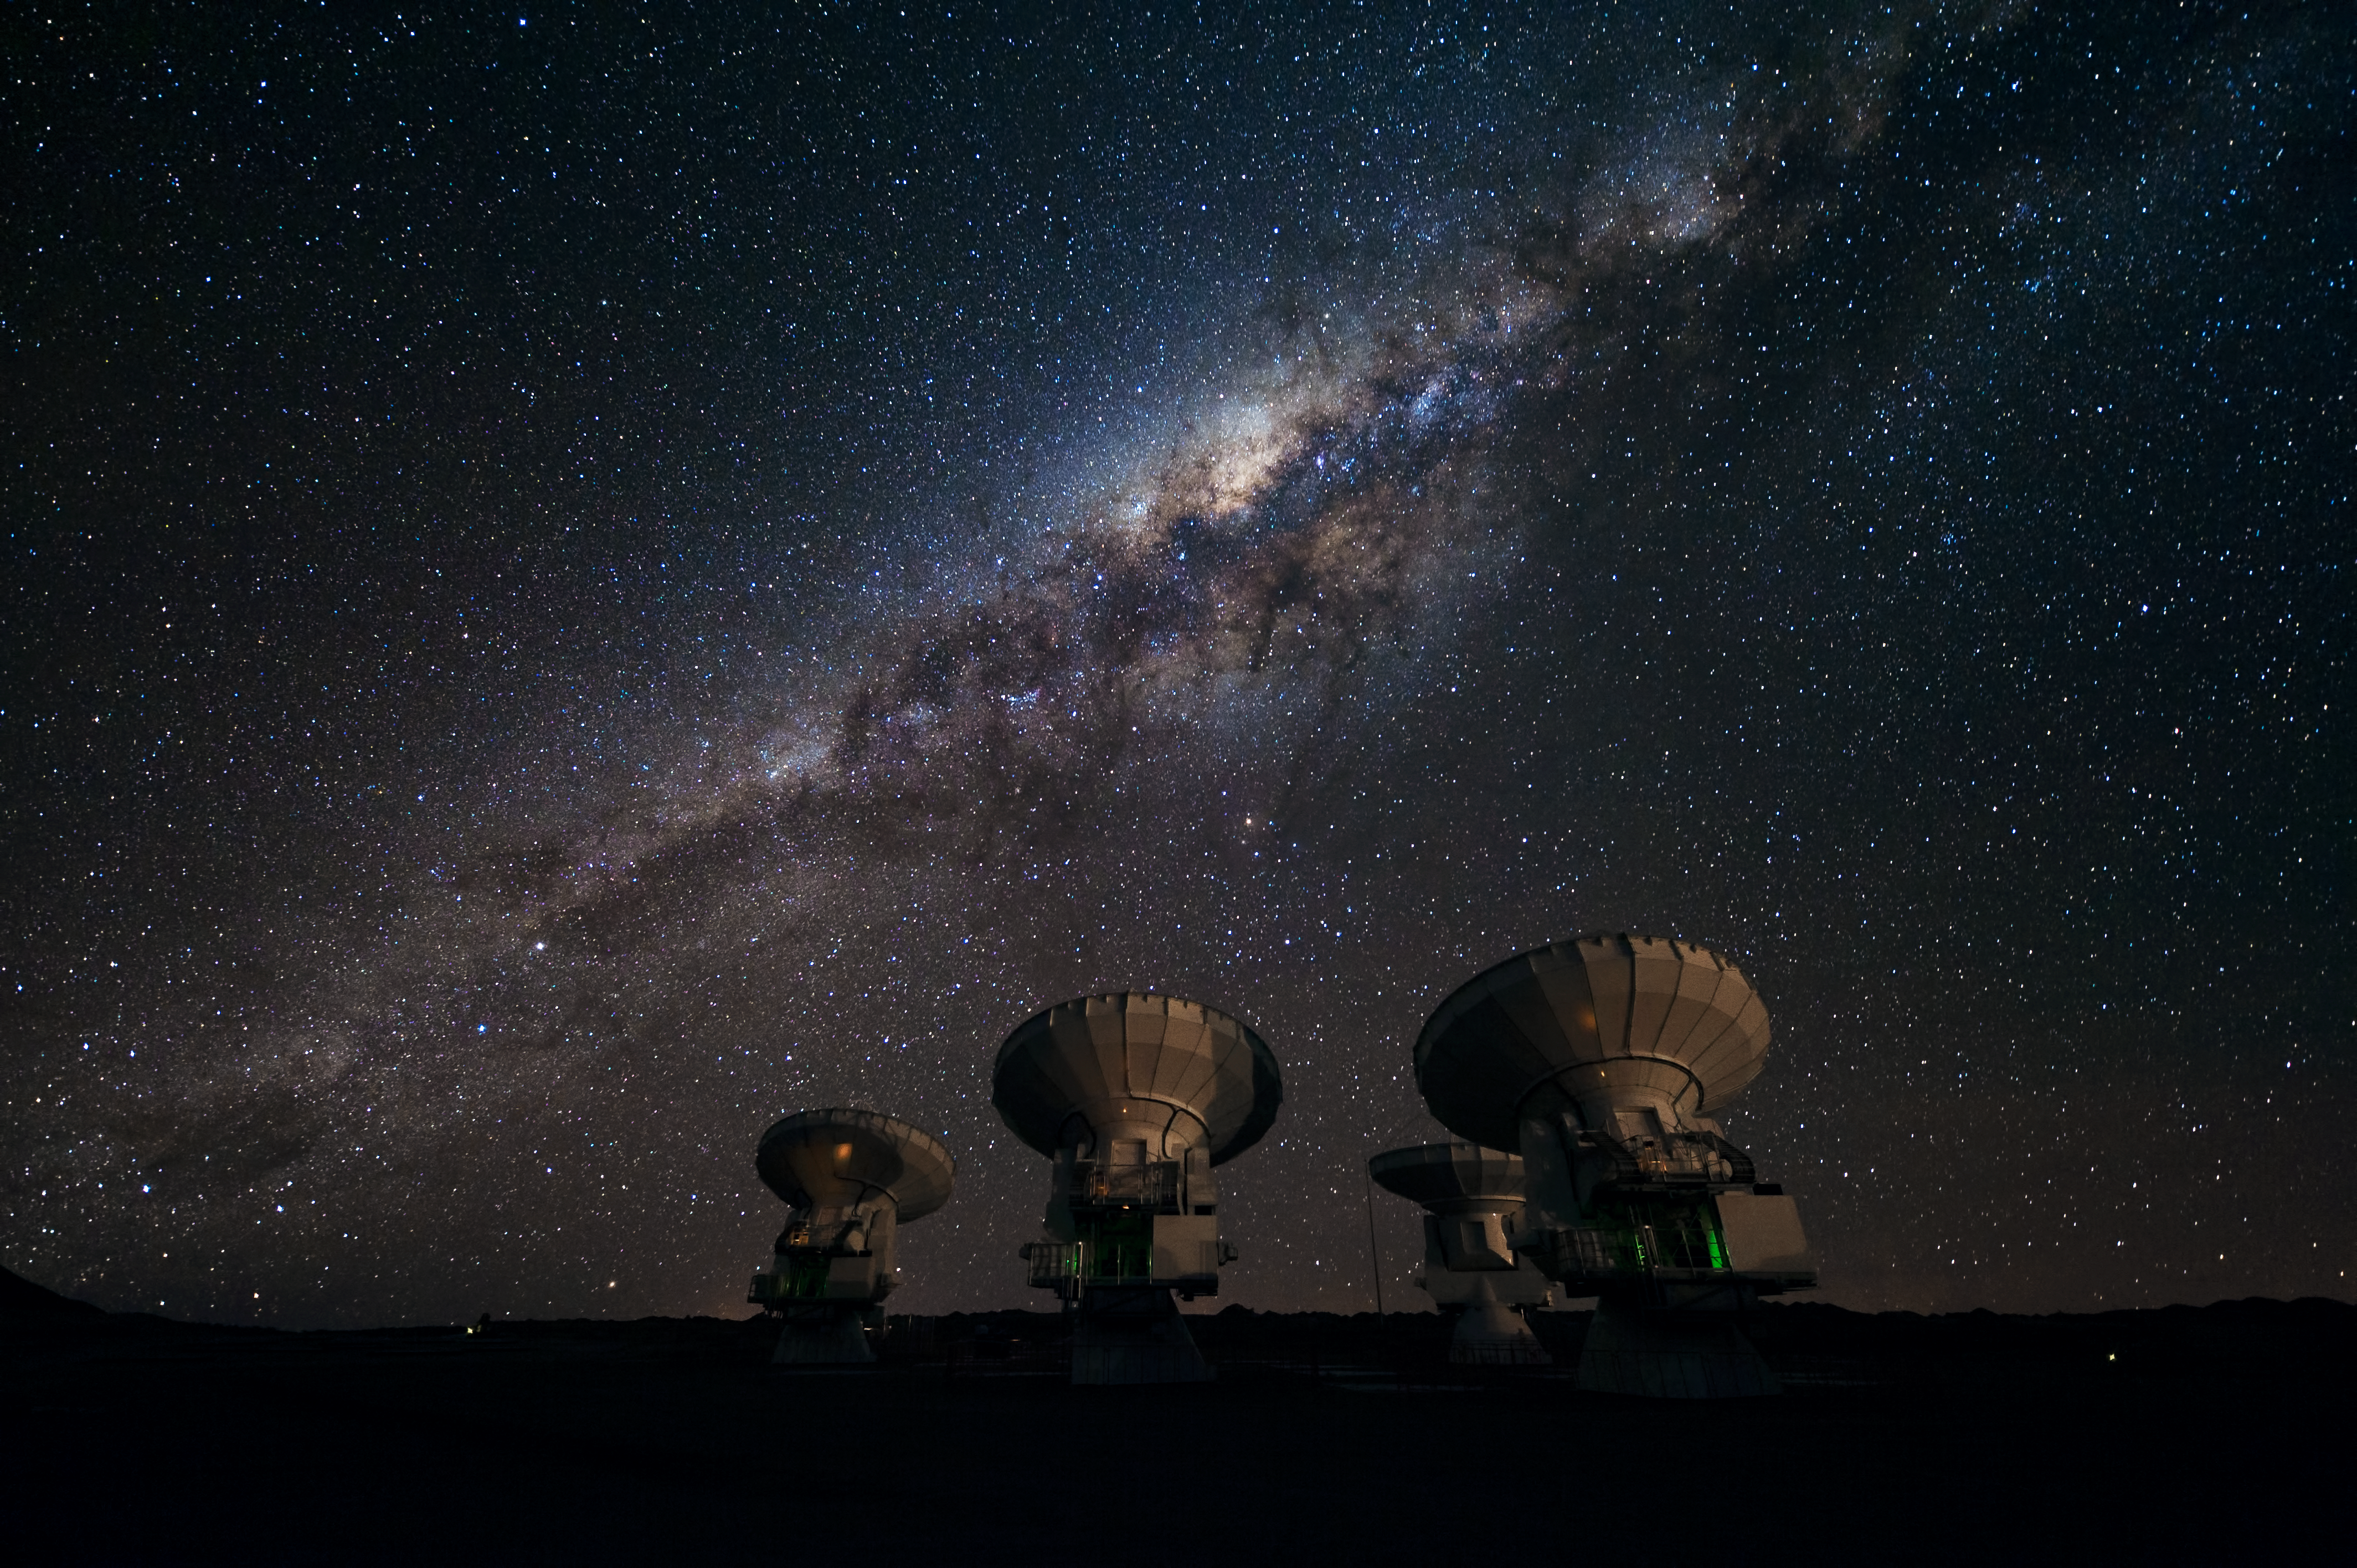

Four ALMA antennas on the Chajnantor plain *

Four of the first ALMA antennas at the Array Operations Site (AOS), located at 5000 metres altitude on the Chajnantor plateau, in the II Region of Chile. Three of them — those which are pointing in the same direction — are being tested together as part of the ongoing Commissioning and Science Verification process. Across the image in the background is the impressive plane of the Milky Way, our own galaxy, here seen looking toward the centre. The centre of our galaxy is visible as a yellowish bulge crossed by dark lanes. The dark lanes are huge clouds of interstellar dust that lie in the disc of the galaxy. While opaque in visible light, they are transparent at longer wavelengths, such as the millimetre and submillimetre radiation detected by ALMA. ALMA, the Atacama Large Millimeter/submillimeter Array, is the largest astronomical project in existence and is a truly global partnership between the scientific communities of East Asia, Europe and North America with Chile. ESO is the European partner in ALMA.

Credit: ESO/José Francisco Salgado (josefrancisco.org)